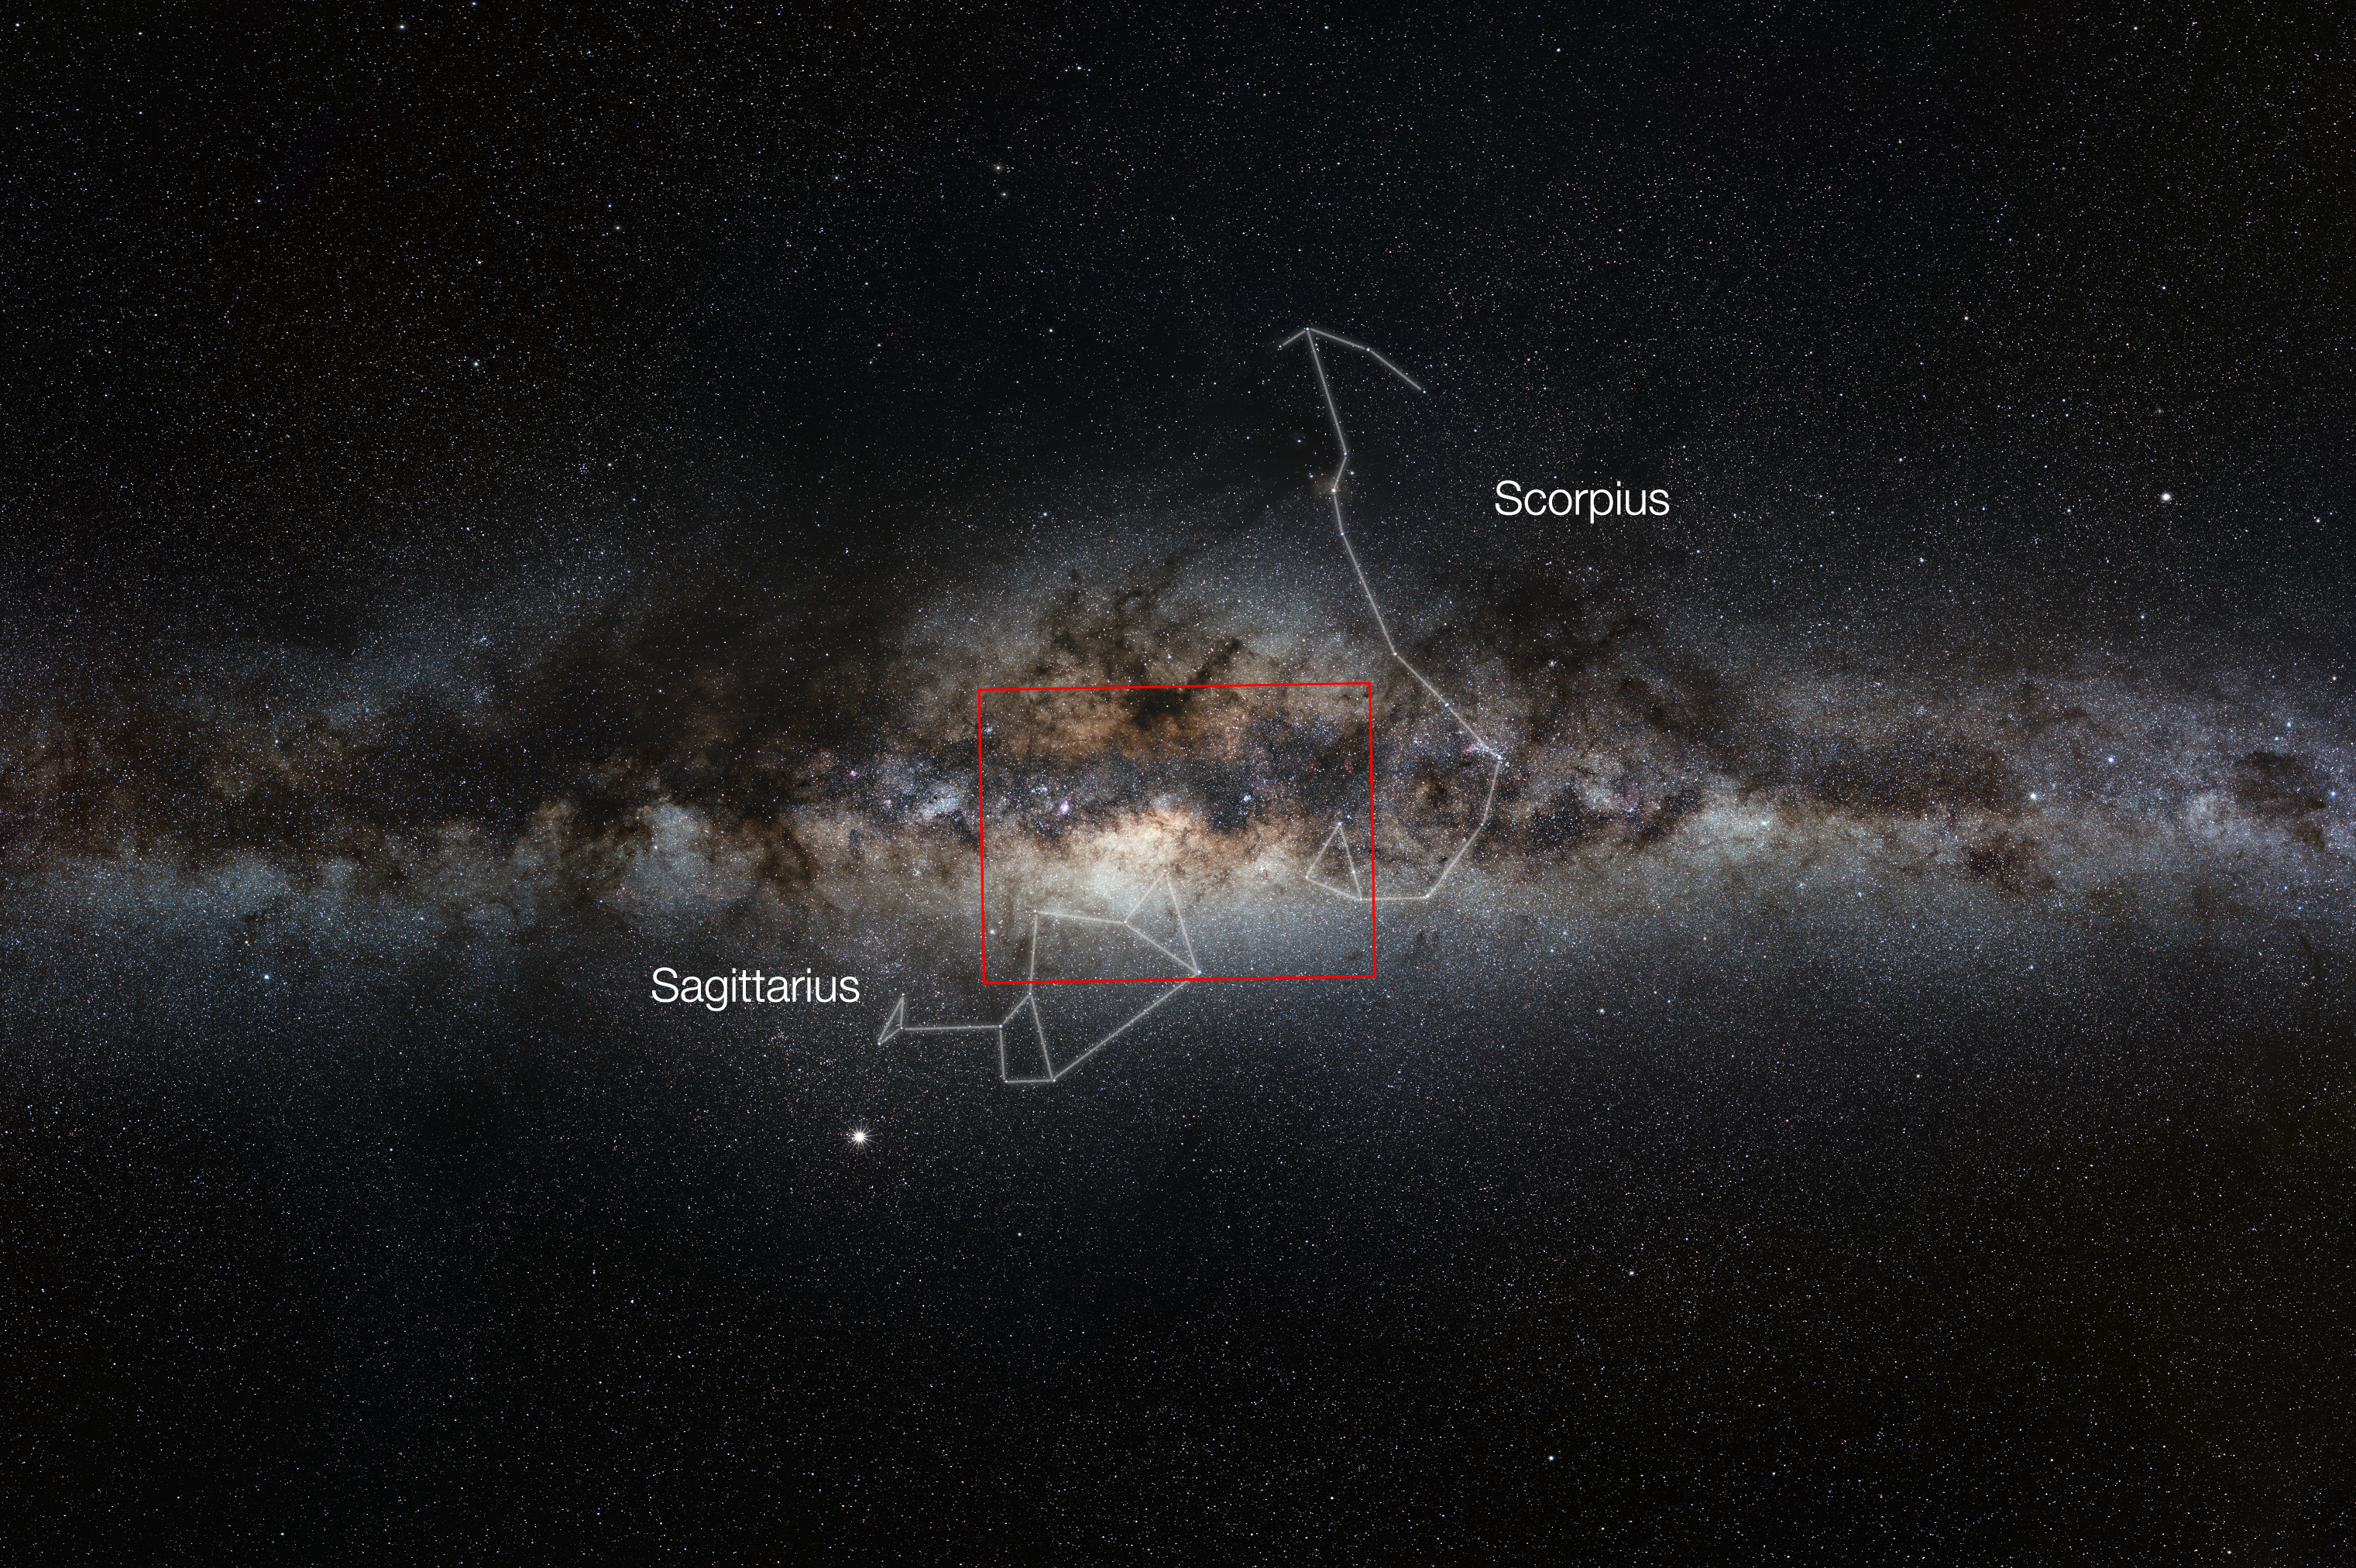

Wide-field view of the Milky Way, showing the extent of a new VISTA gigapixel image

This very wide-field view of the Milky Way shows the extent of the new VISTA infrared image of the centre of the galaxy. These data cover the region known as the bulge of the galaxy and have been used to study a much larger number of individual stars in the central parts of the Milky Way than ever before. The region covered by the new VISTA mosaic is shown as a rectangle.

Credit: ESO/Serge Brunier